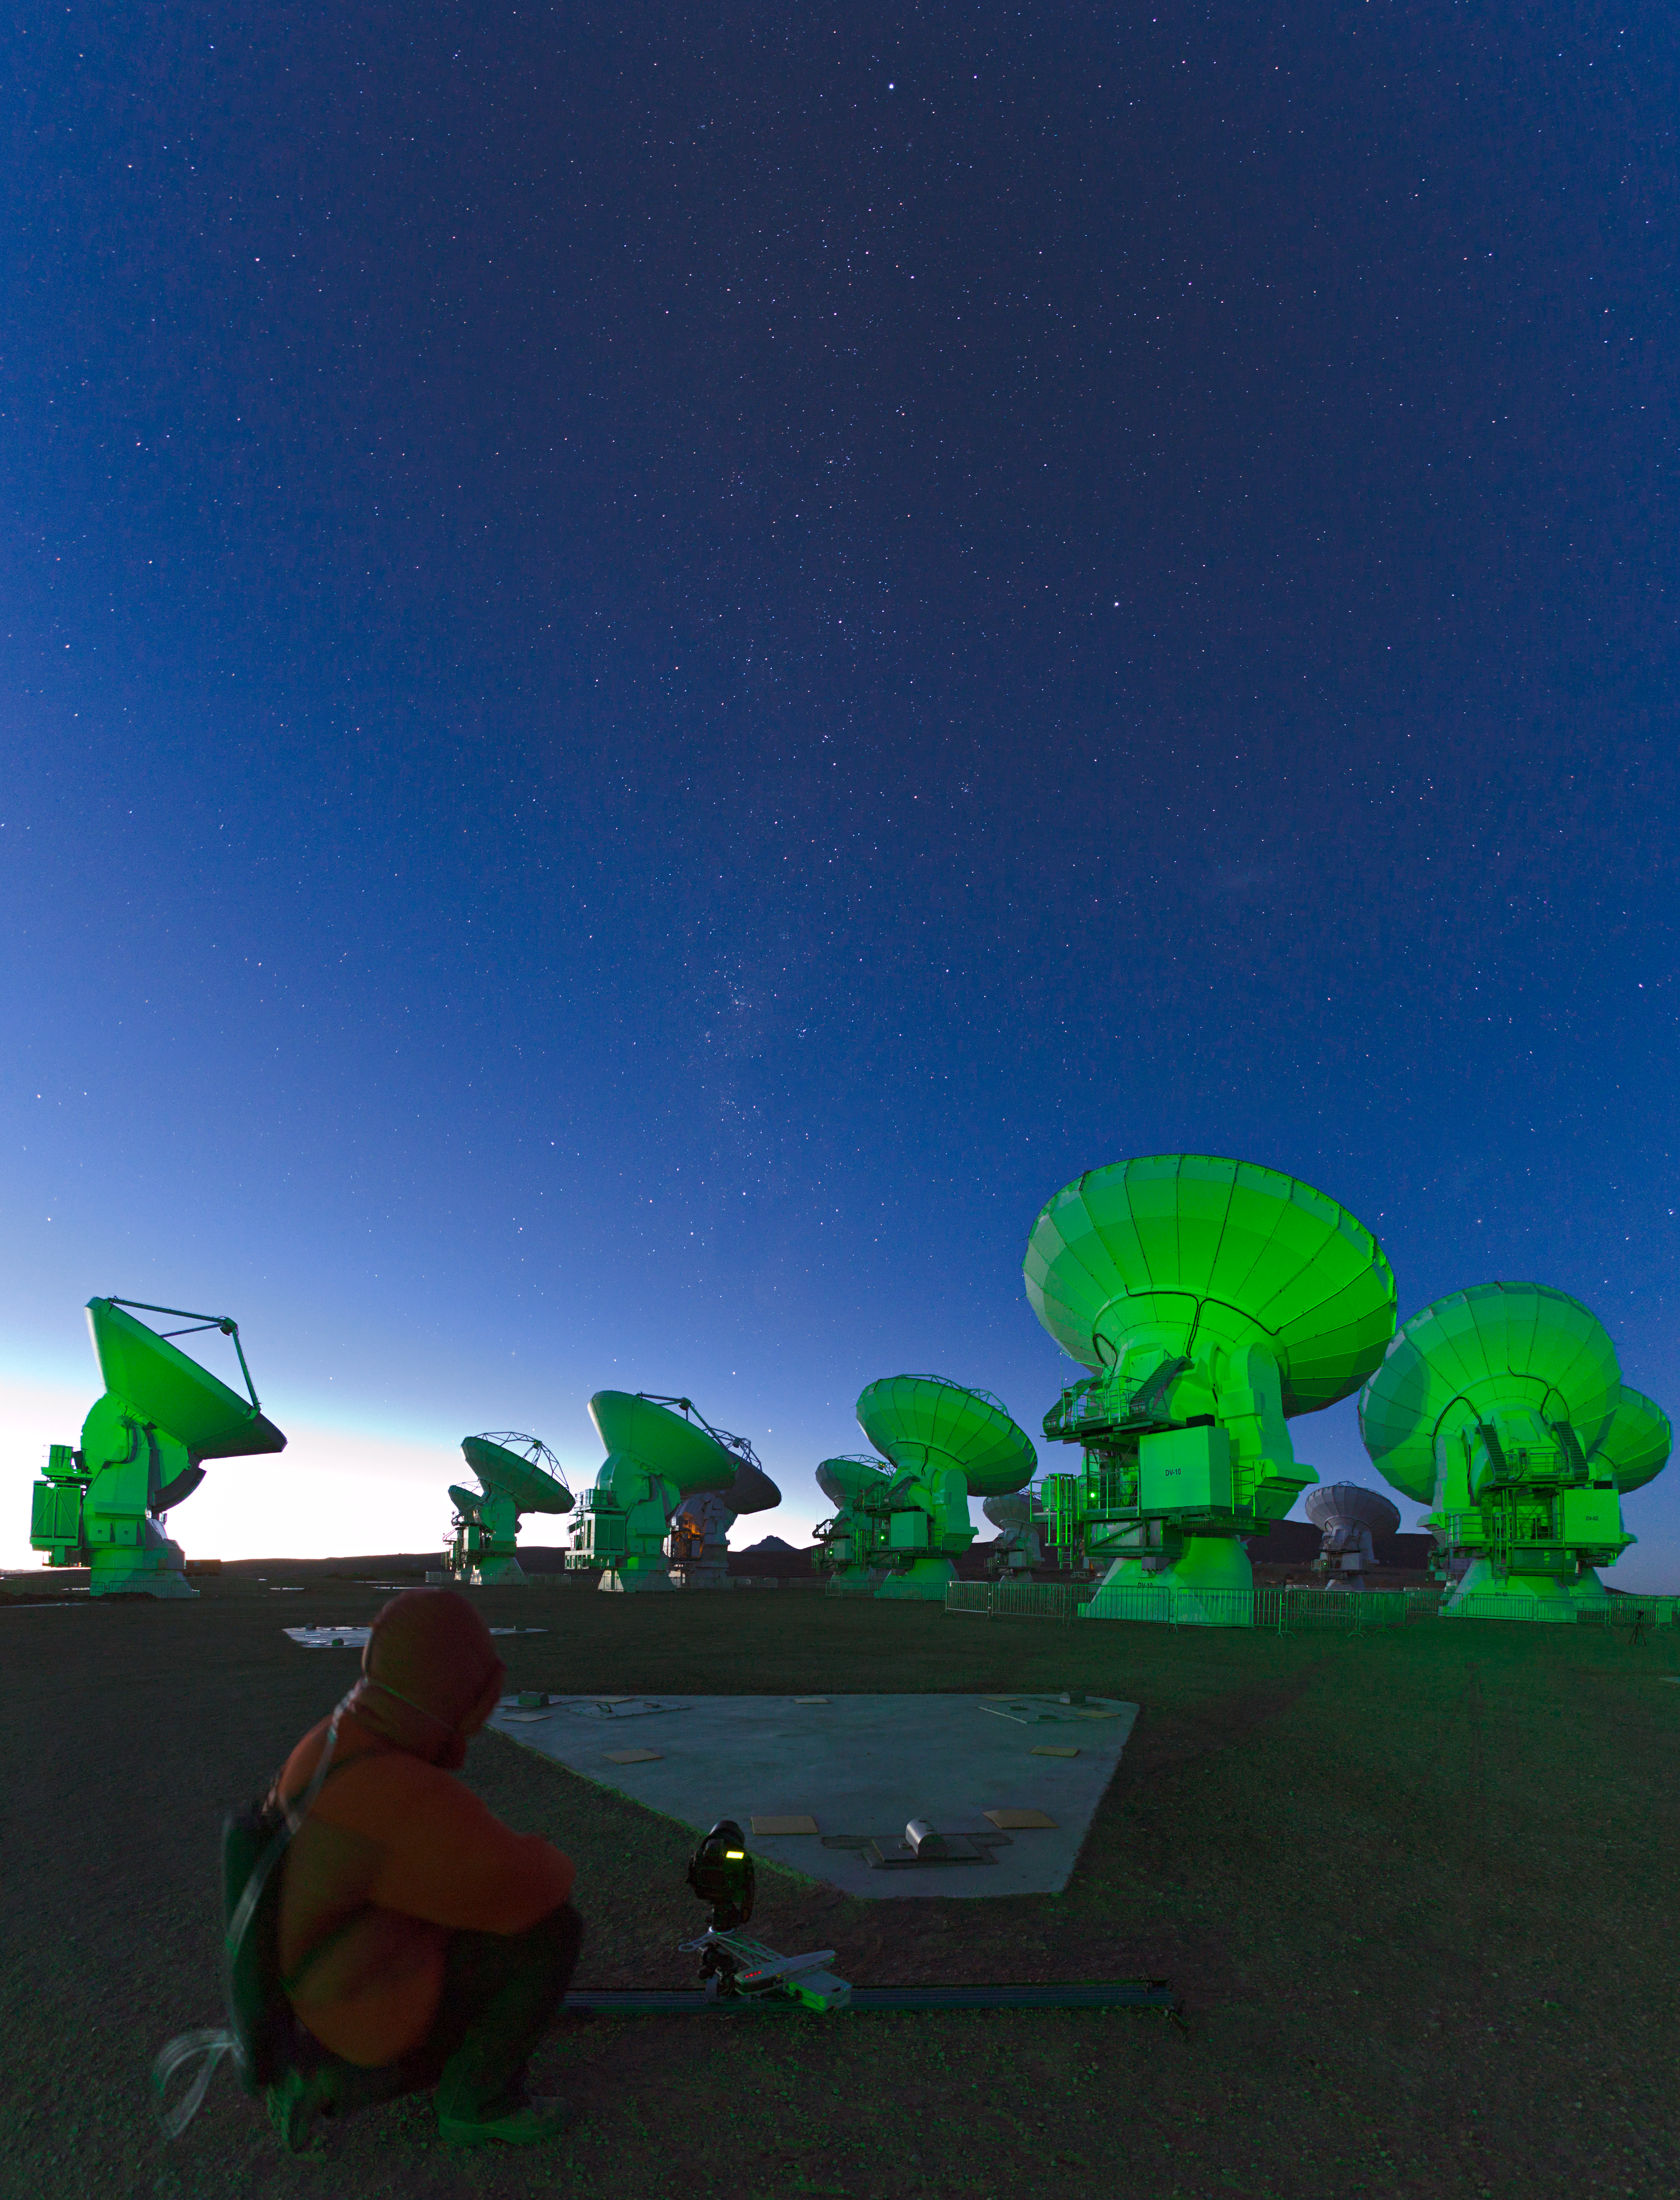

The nightshift

Working late on ALMA (the Atacama Large Millimeter/submillimeter Array).

Credit: ESO/C. Melen